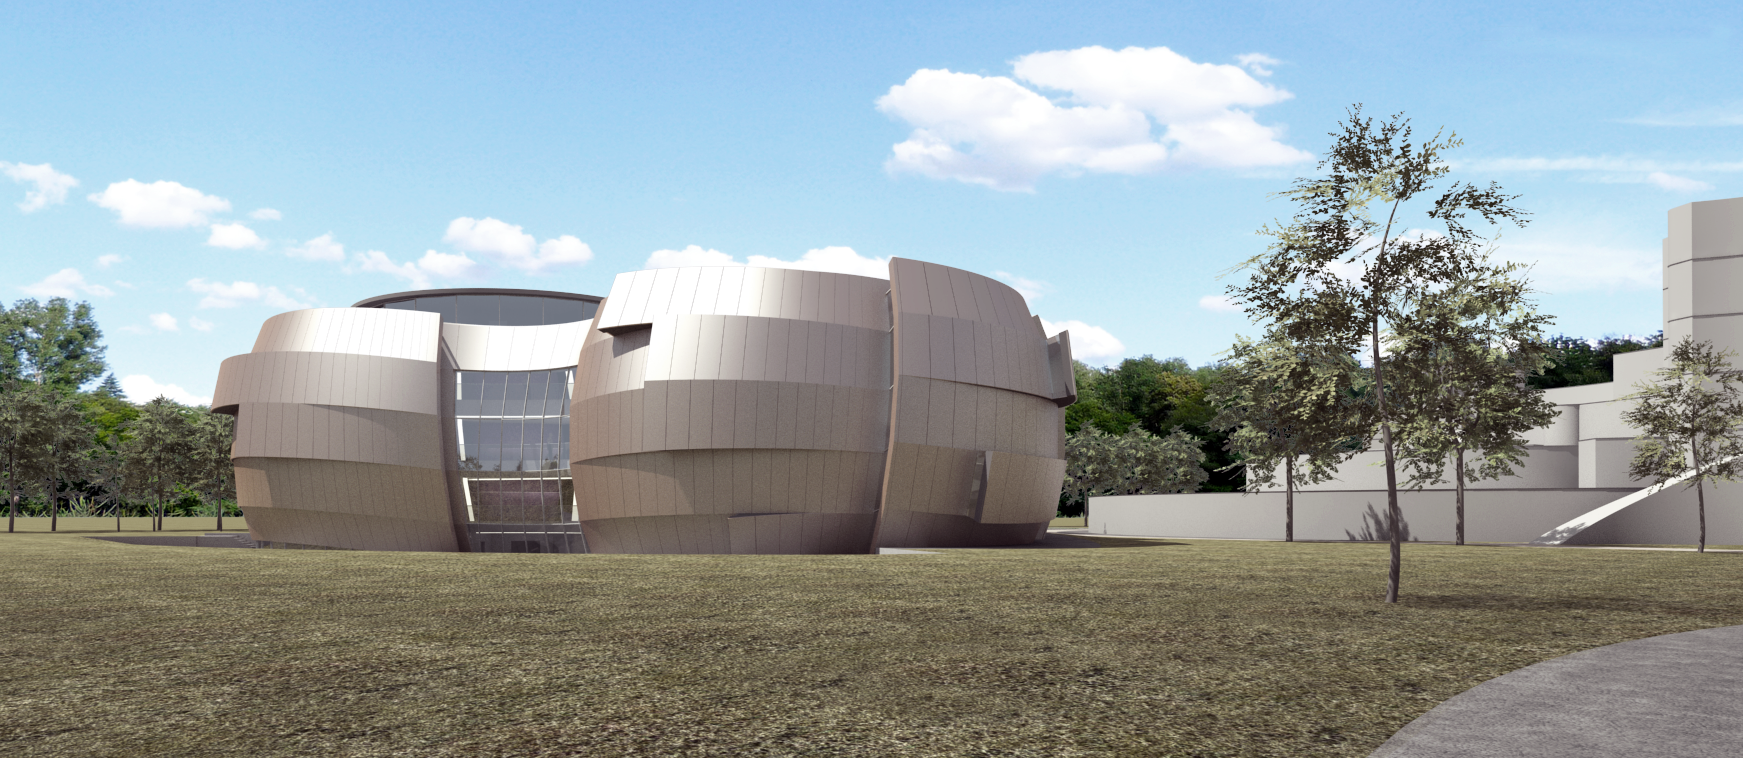

The new planetarium and visitor centre at ESO Headquarters

A first artist’s impression from 2013 of the stunning planetarium and visitor centre to be built at ESO Headquarters near Munich, Germany. The new building, conceived by Darmstadt-based architects Bernhardt + Partner, and with construction to be funded by the Klaus Tschira Stiftung, is designed to complement the existing ESO site. When viewed from above the building symbolises a binary star system about to go supernova.

Credit: Bernhardt + Partner/ESO